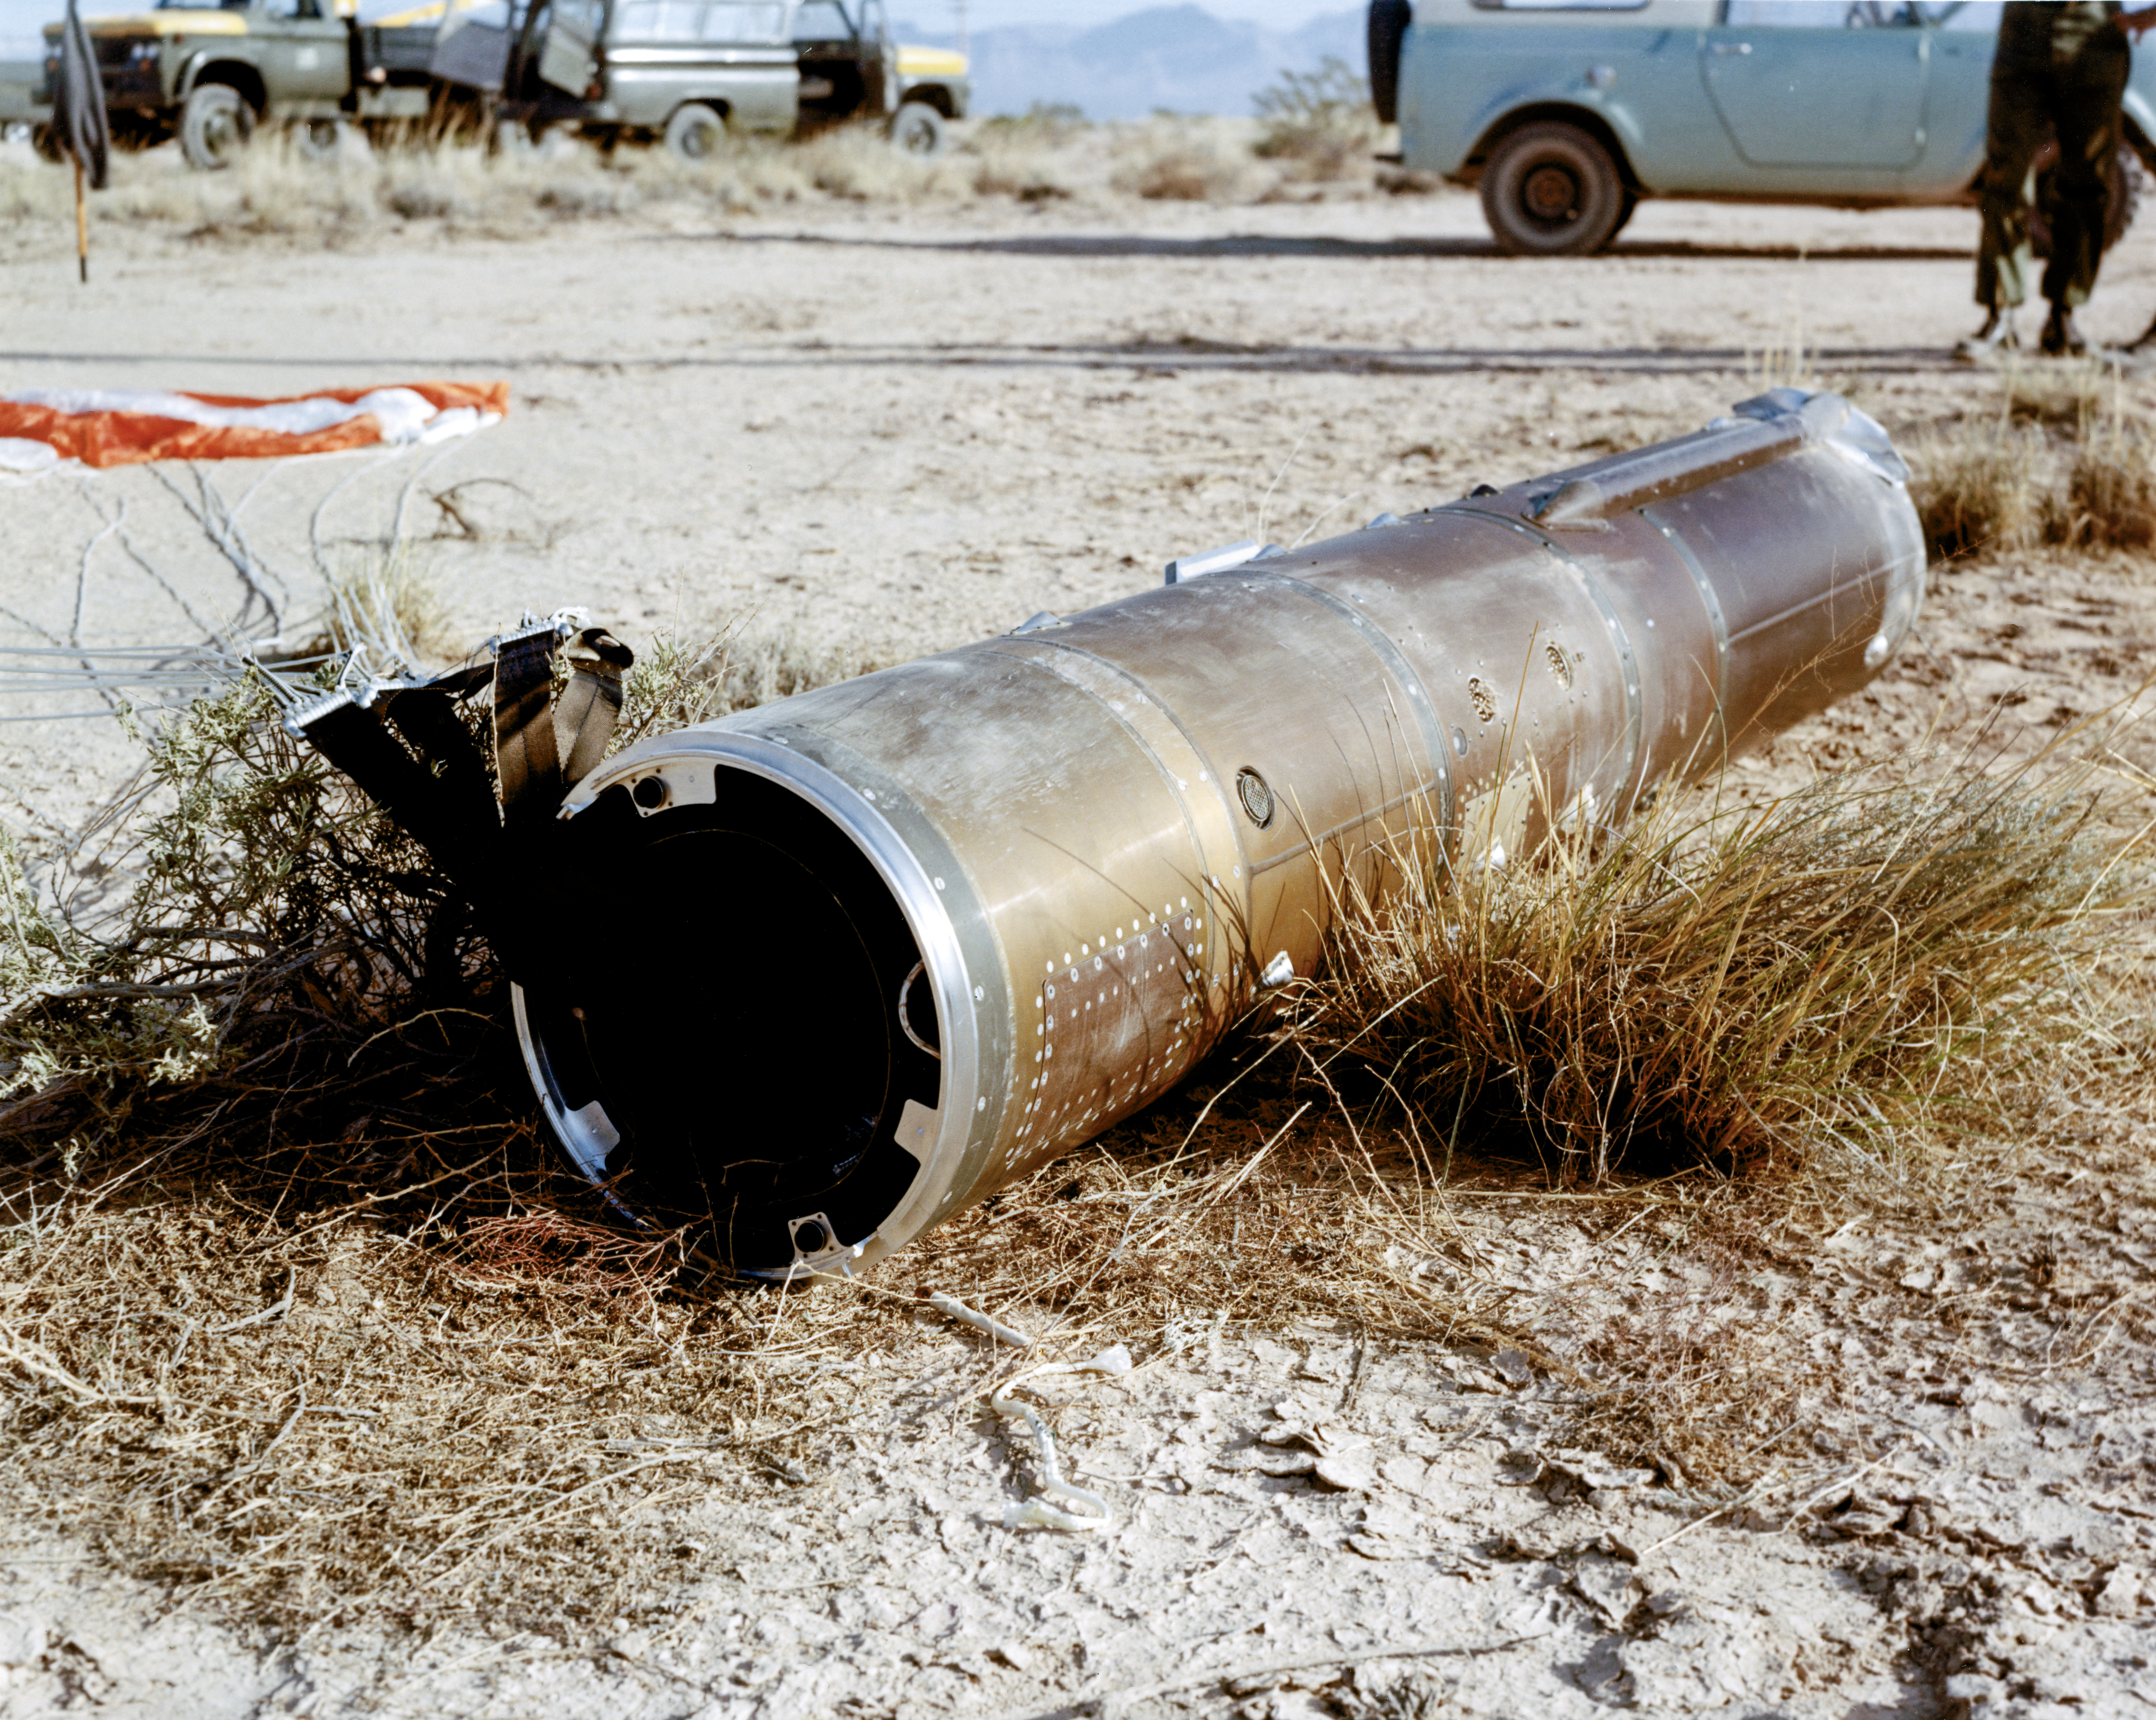

Kitt Peak Rocket Program Flight 3.28

This image shows part of an Aerobee 150 M1 launched by Kitt Peak at White Sands Missile Range on 12 June 1969. This was flight 3.28, which had science goals of measuring the ultraviolet spectrum of Mars using a 14-inch telescope and a spectrometer.

During this flight, Mars was observed just after opposition. The rocket and control system worked very well. Long-wavelength data was very good, but short-wavelength data was affected by an unexplained loss of sensitivity. The entire payload was recovered in excellent condition.

The original negative of this image is stored at NOIRLab Headquarters in Tucson, Arizona. This image is part of NSF NOIRLab’s historical archives.

Credit: KPNO/NOIRLab/NSF/AURA